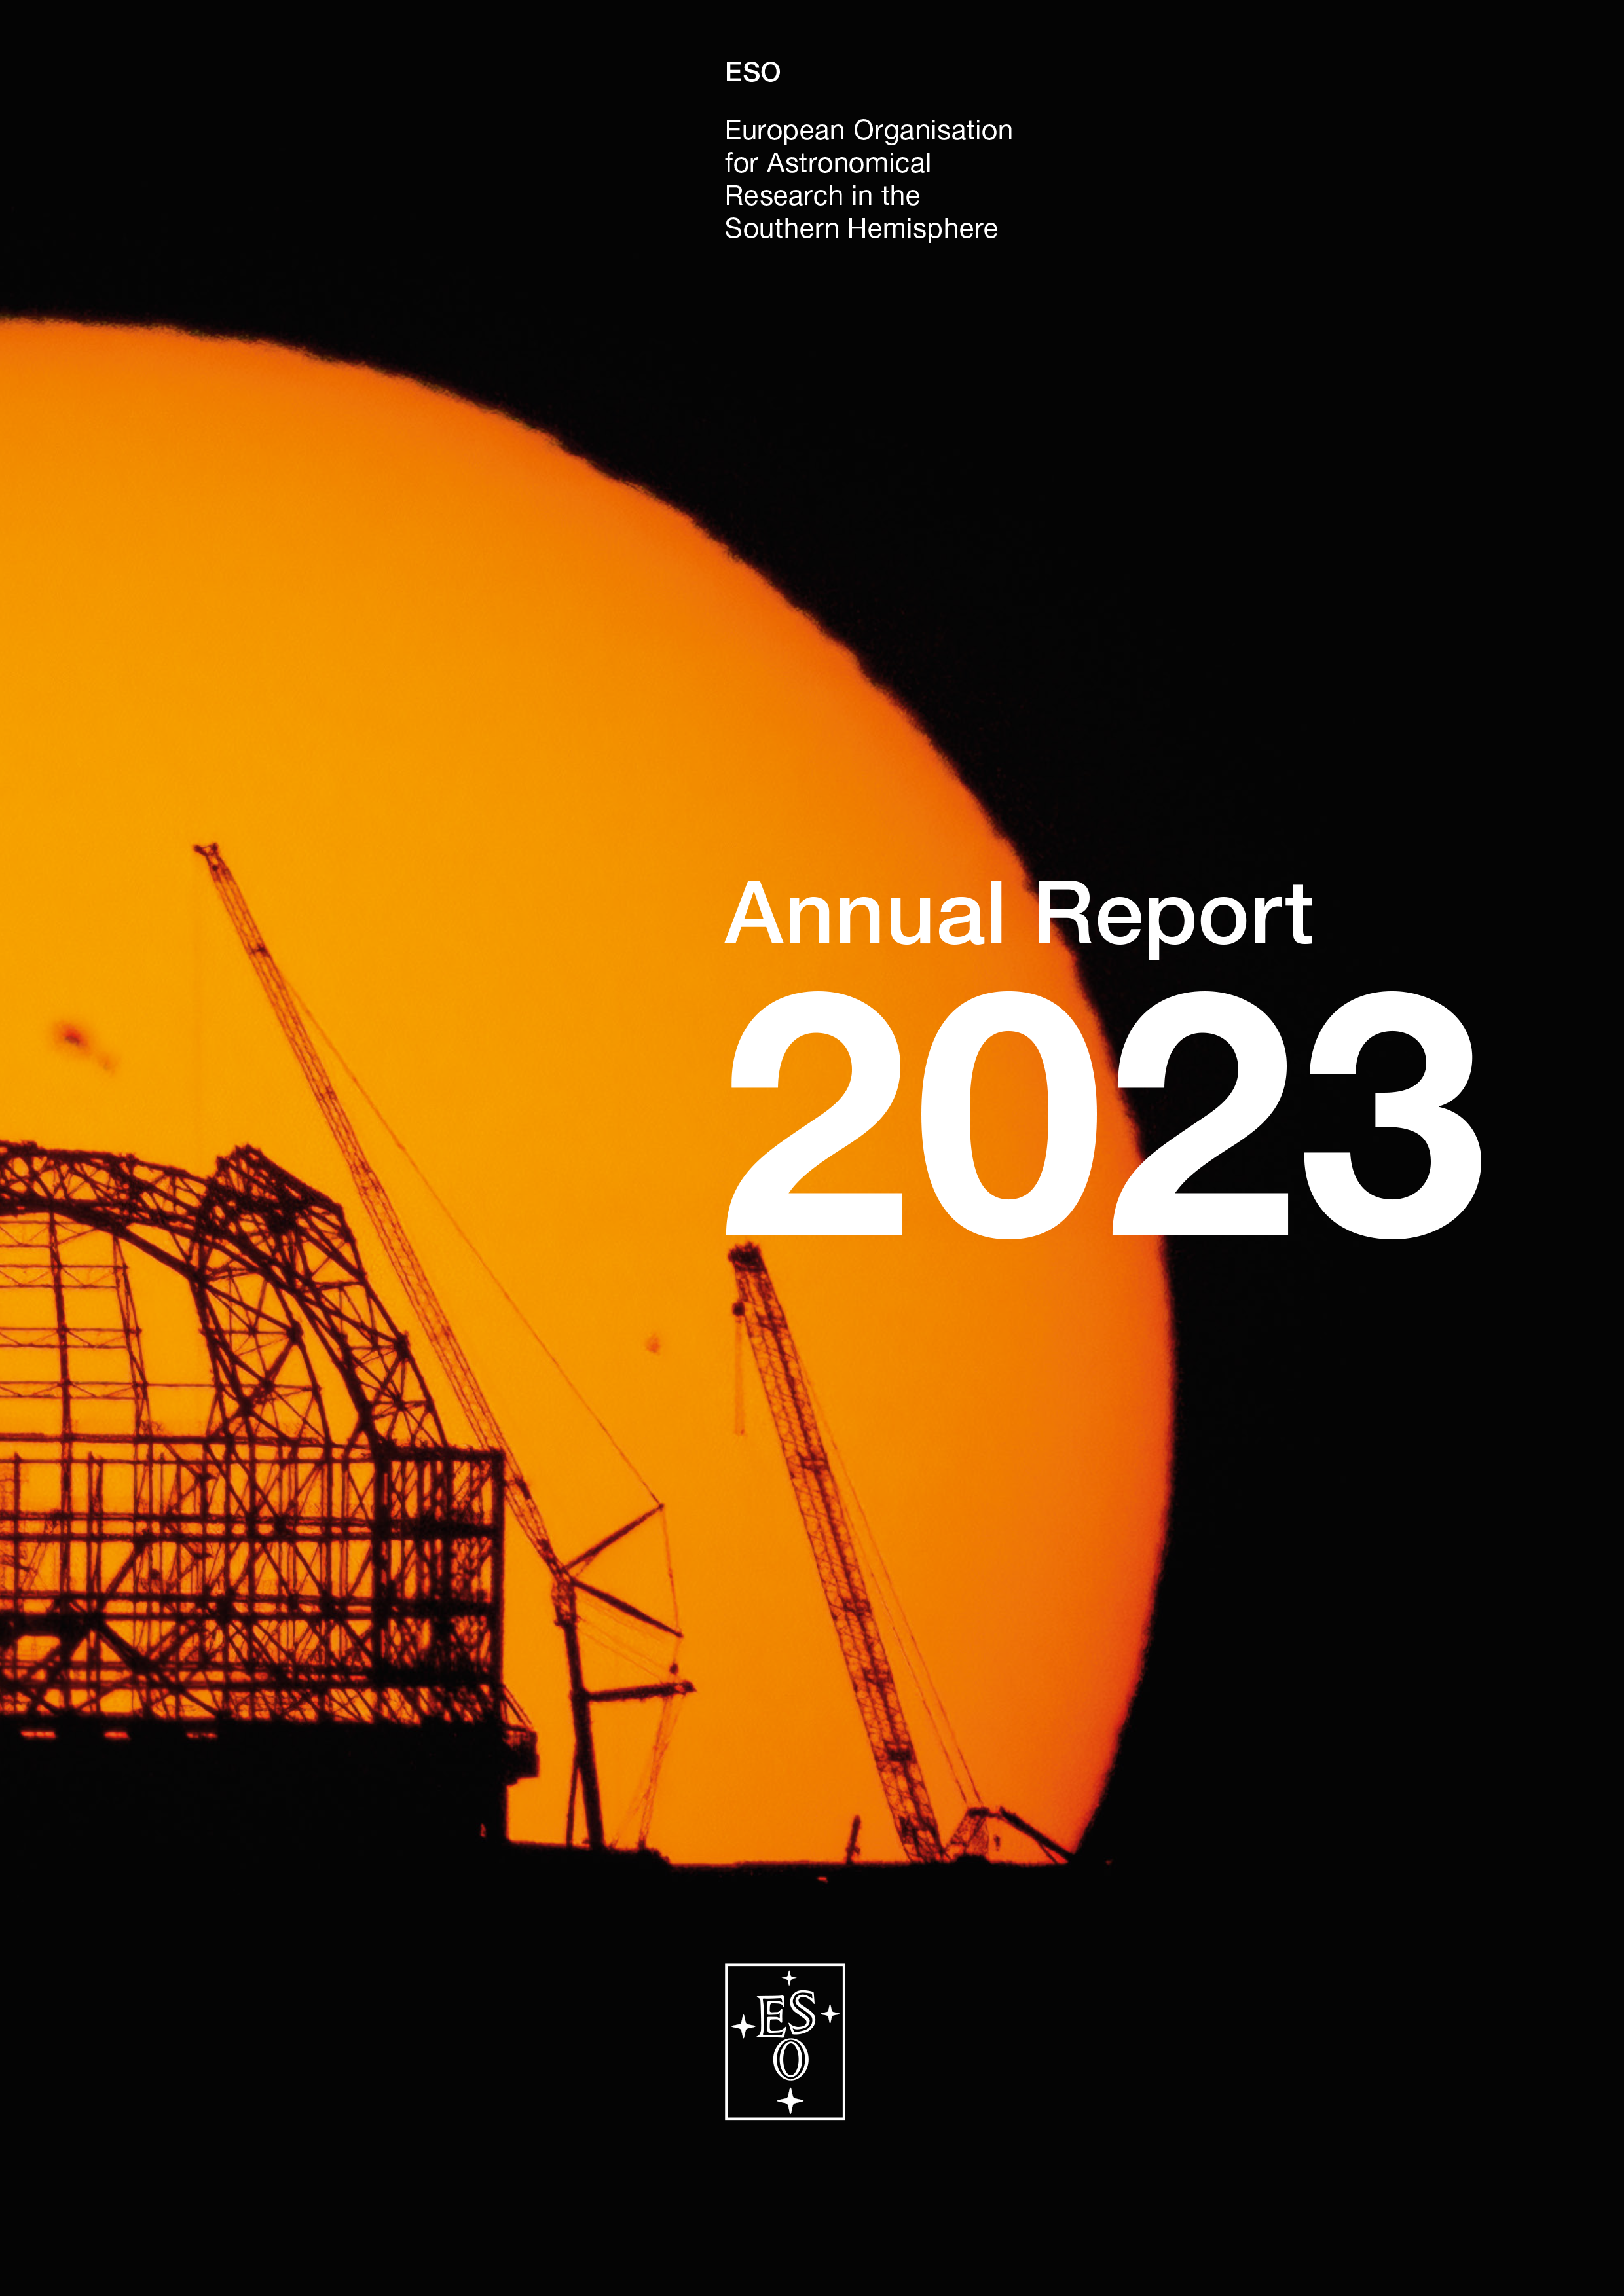

Cover of the Annual Report 2023

Cover of the ESO Annual Report 2023.

Credit: ESO